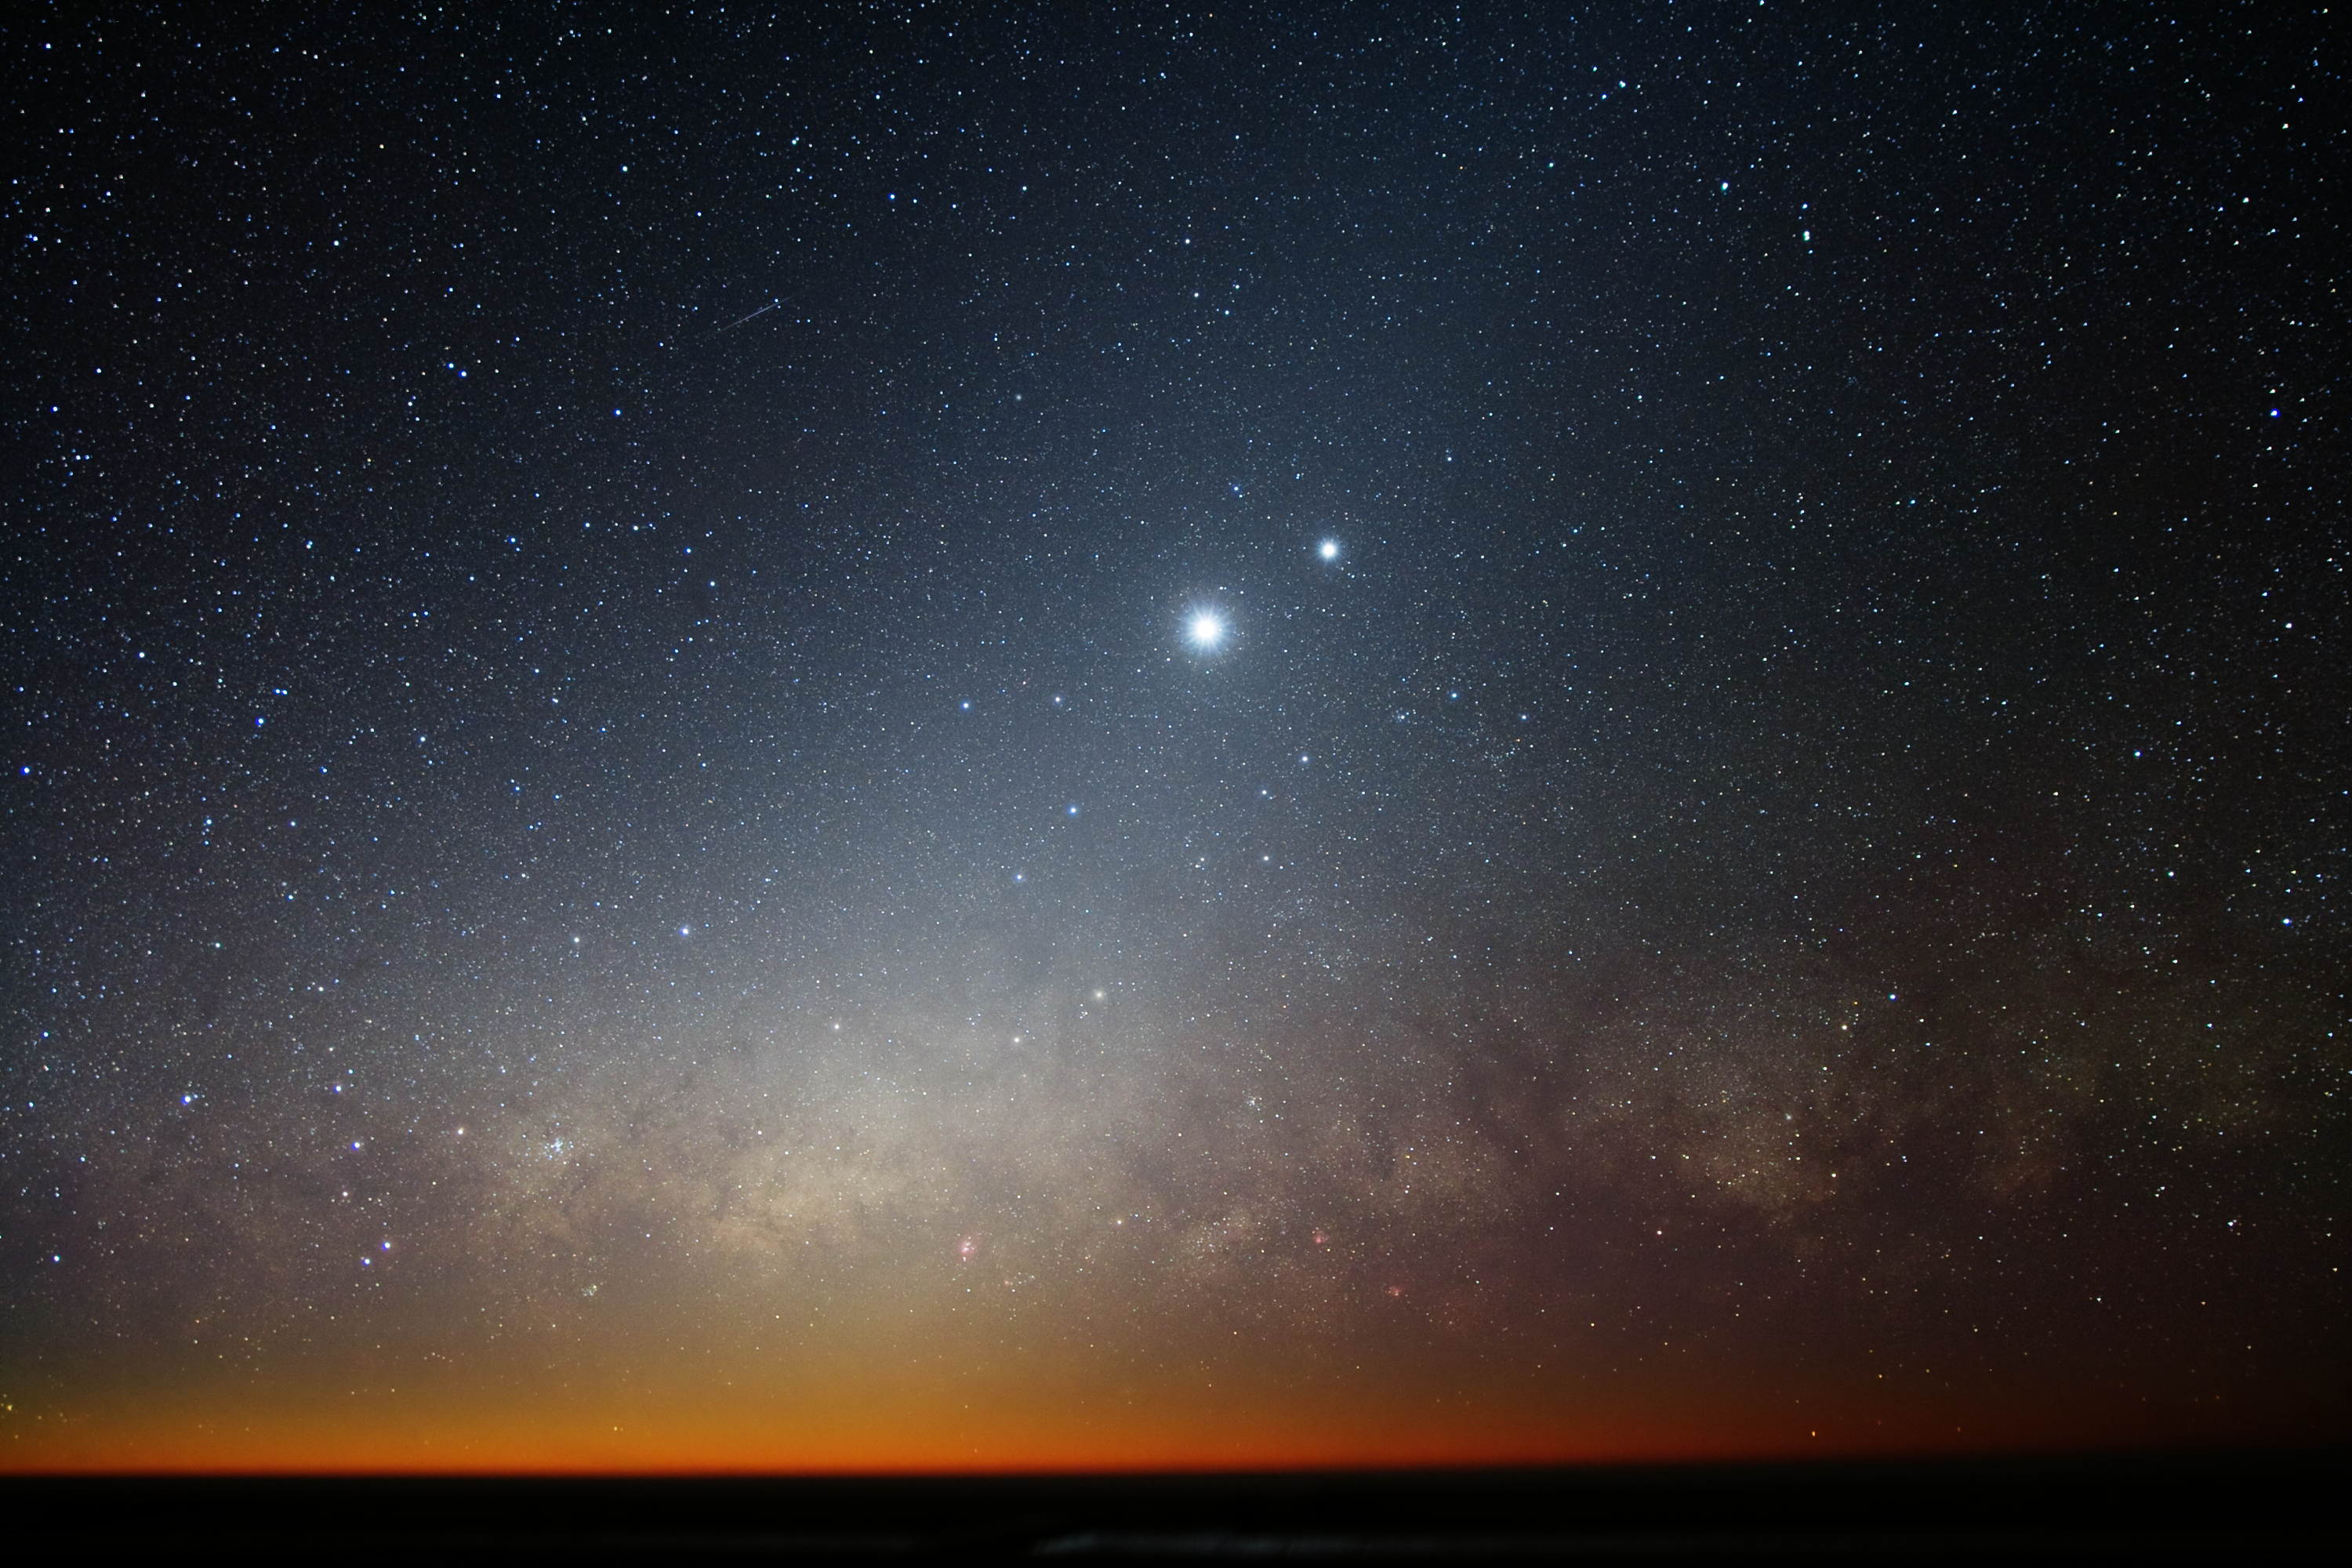

Moon, Venus and the Milky Way

The Moon and Venus shining brightly in the crystal-clear skies of Cerro Paranal, home to ESO’s Very Large Telescope (VLT). Below them, the radiant, reddish plane of the Milky Way smoulders on the horizon, with massive bands of dust giving this bright region a mottled complexion.

Credit: ESO/Y. Beletsky